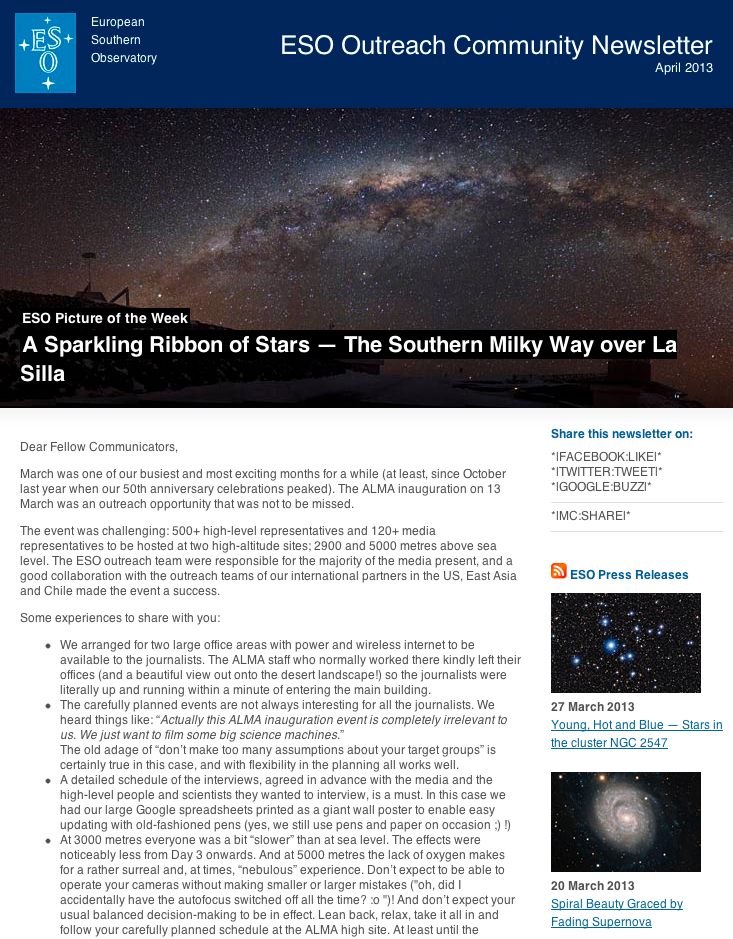

ESO Outreach Community Newsletter — April 2013

Screenshot of the ESO Outreach Community Newsletter, April 2013. Read more about the ESO Newsletters on this link.

Credit: ESO